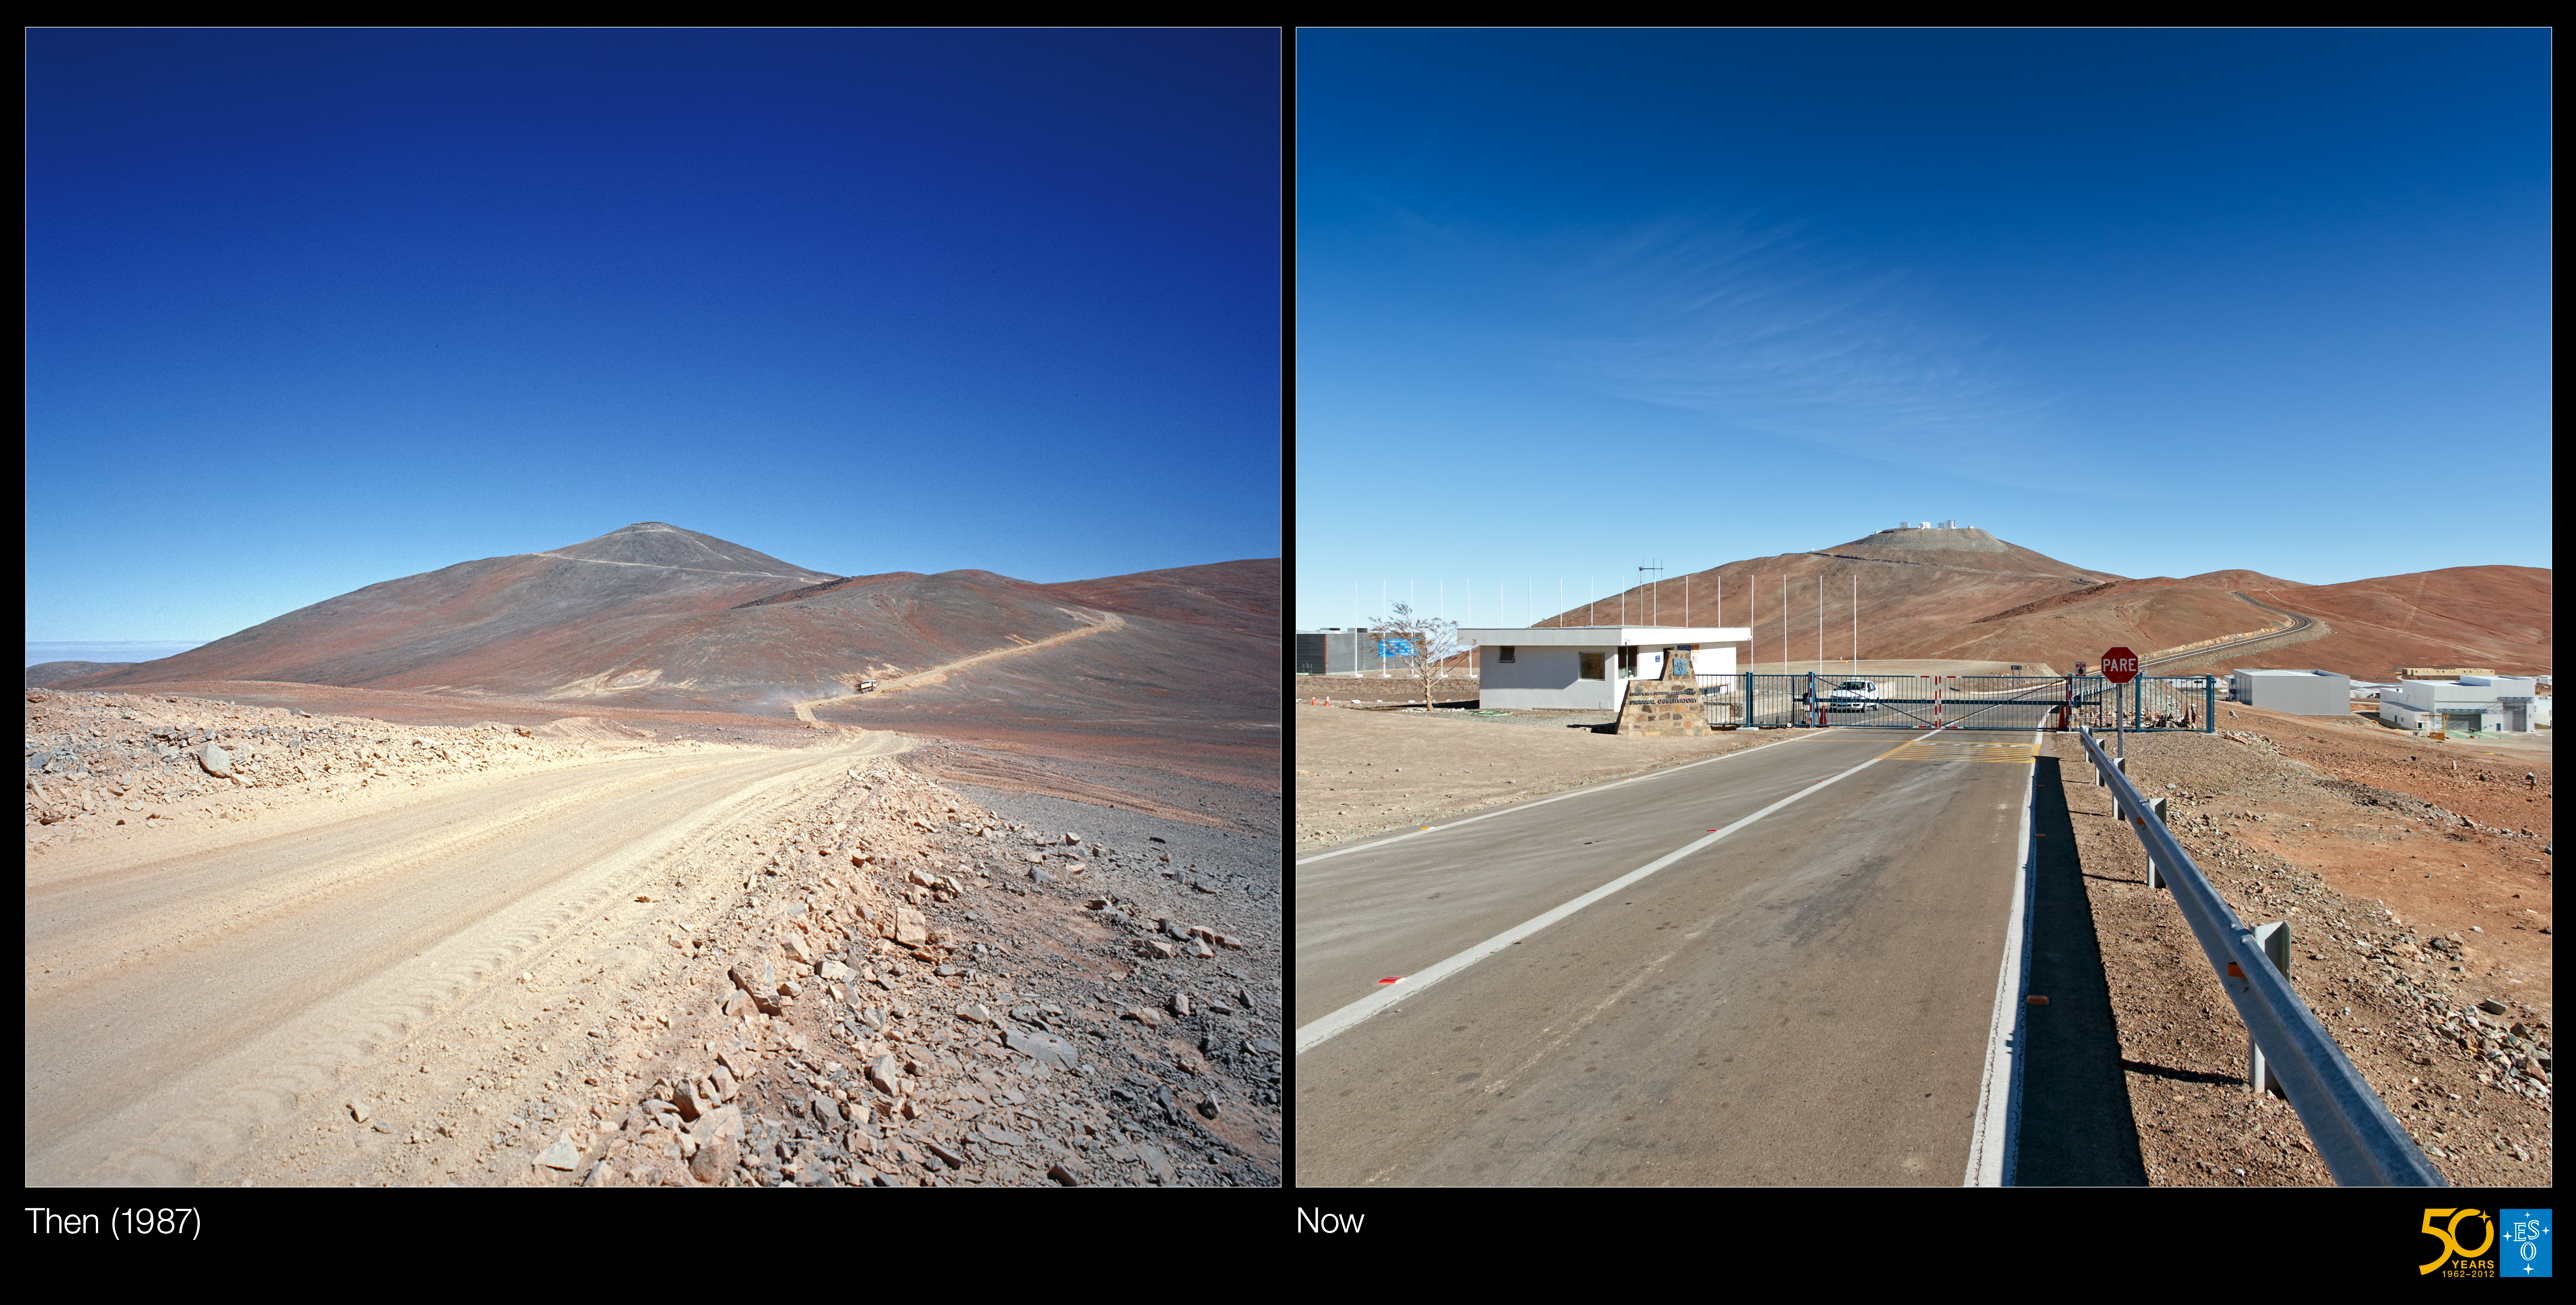

From a dirt track to the world’s leading observatory (side-by-side composite)

This is a side-by-side composite of the historical and present-day images from the Then and Now Picture of the Week, From a Dirt Track to the World’s Leading Observatory

Credit: ESO